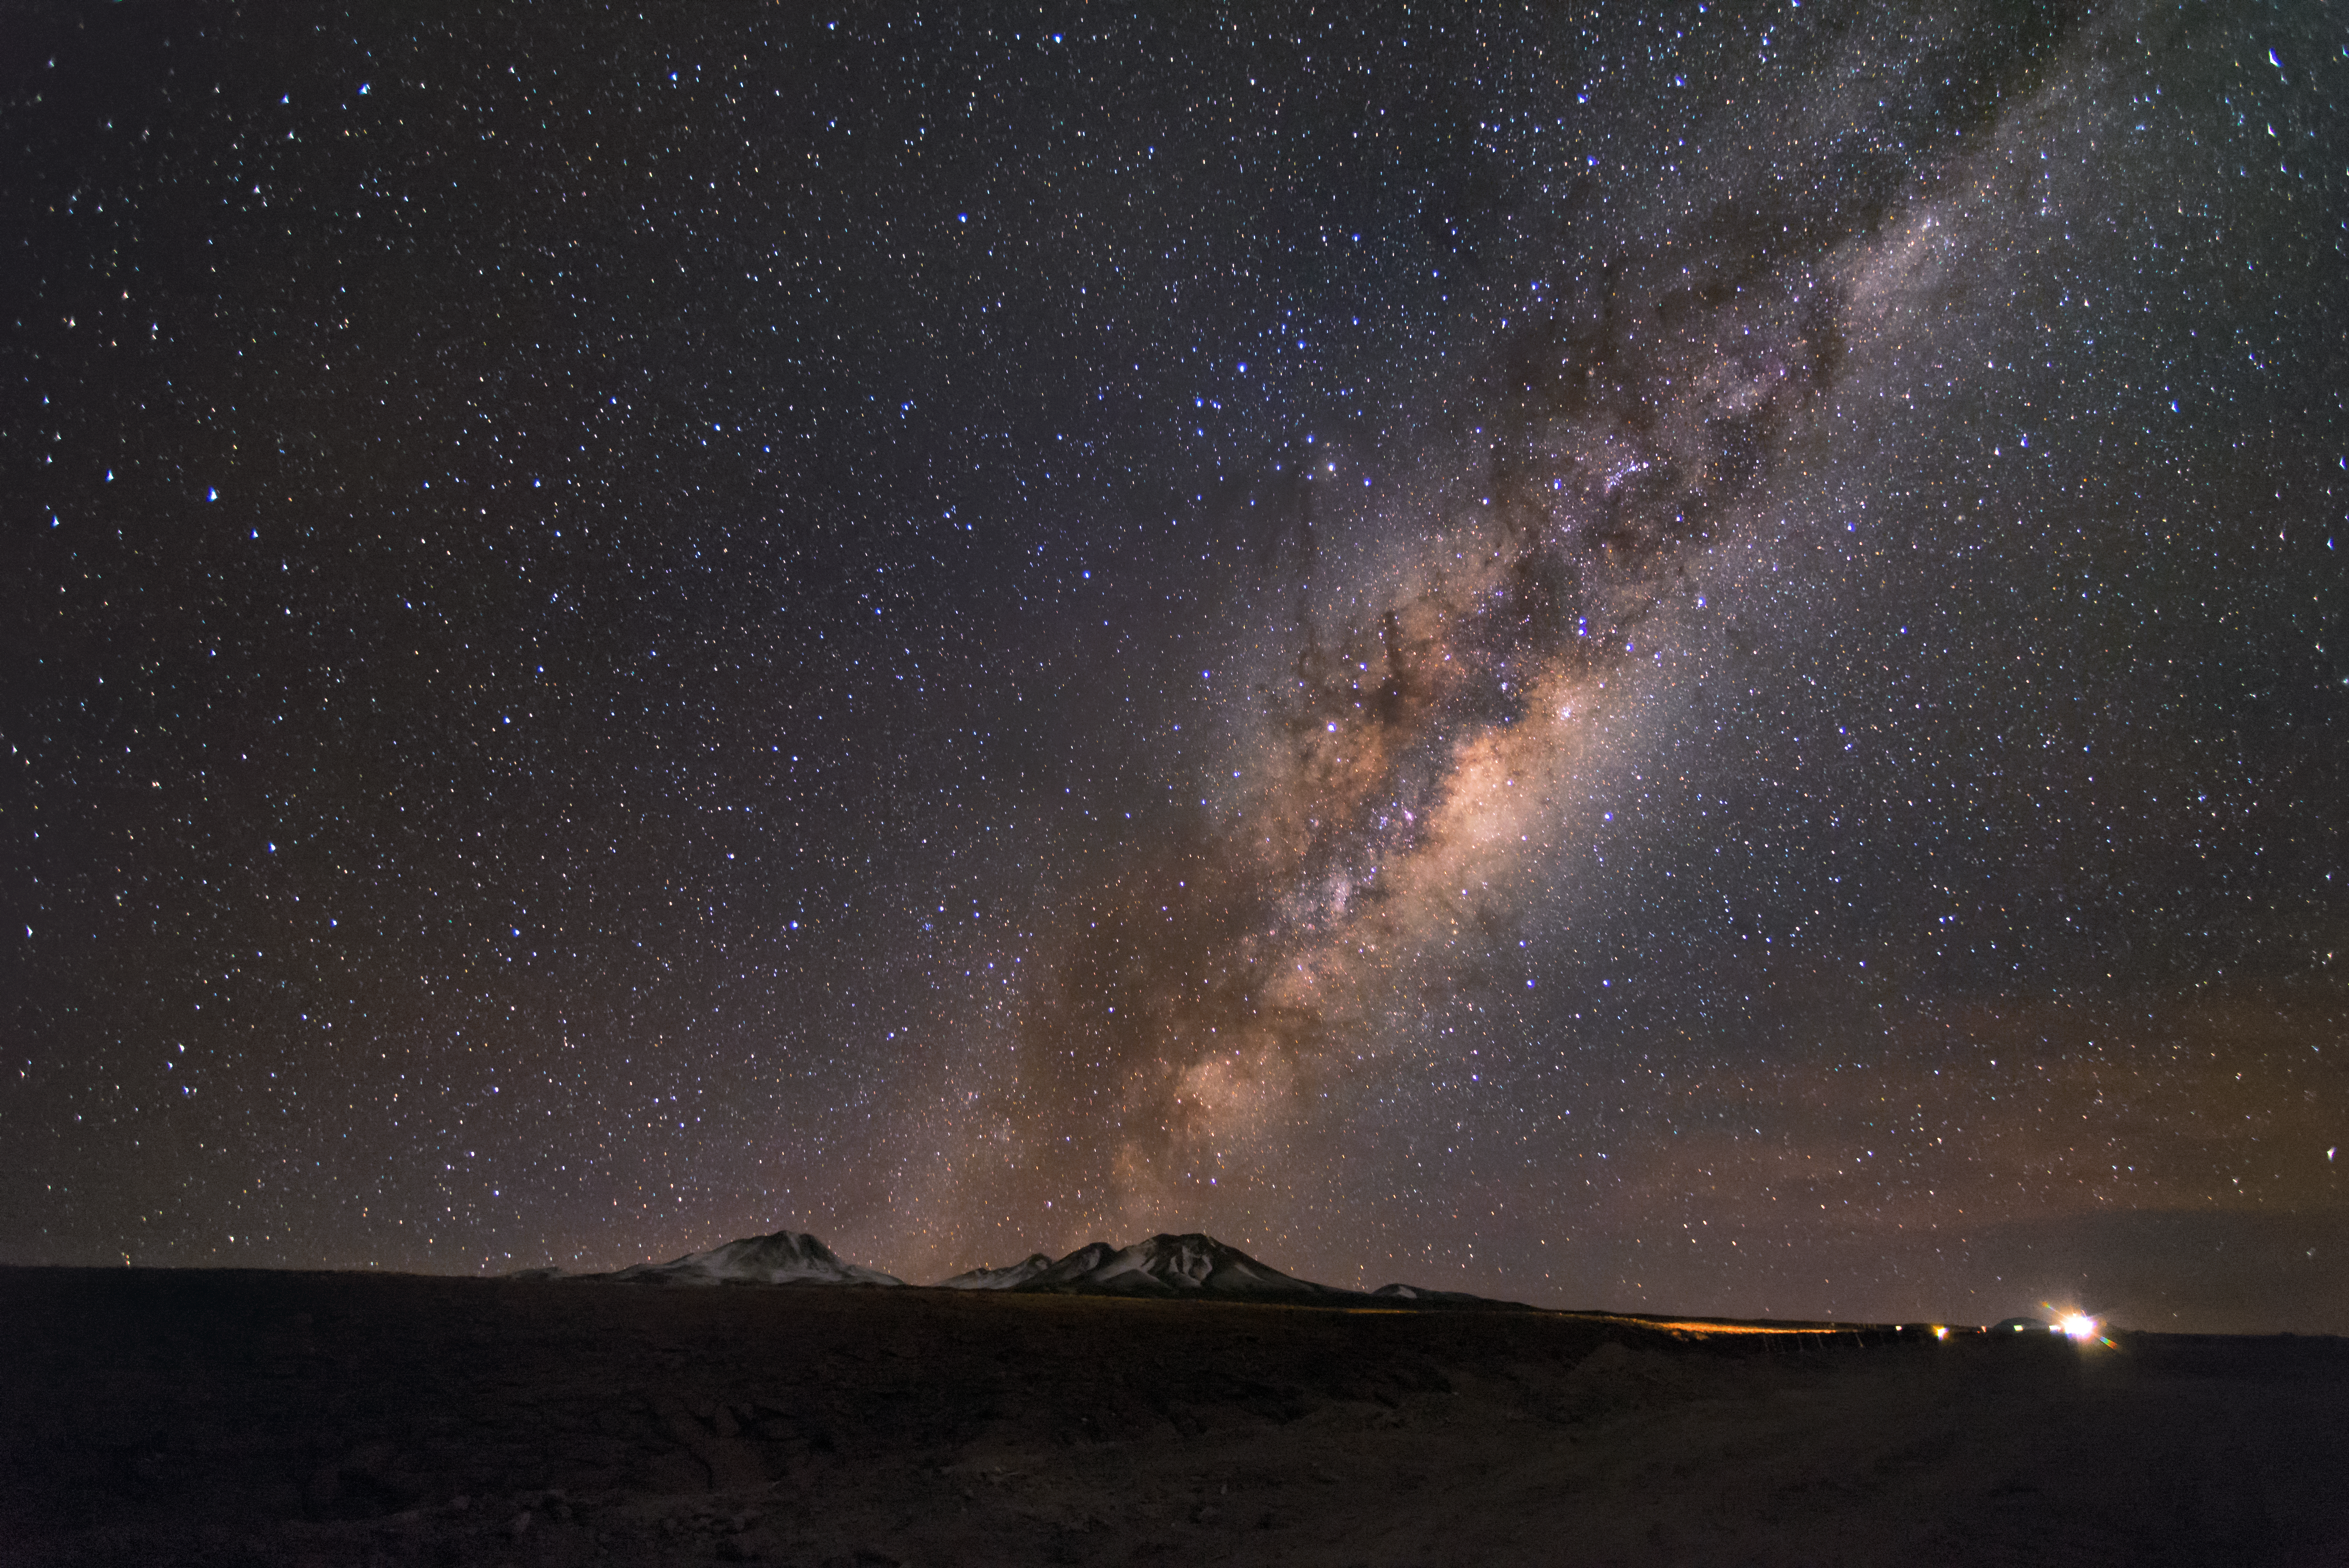

Galactic stream

An arm of our Galaxy, the Milky Way Galaxy, crosses the photo from the mountains to the high heavens. The gas and dust of the Galaxy are brilliantly illuminated in this photograph.

Credit: S. Otarola/ESO